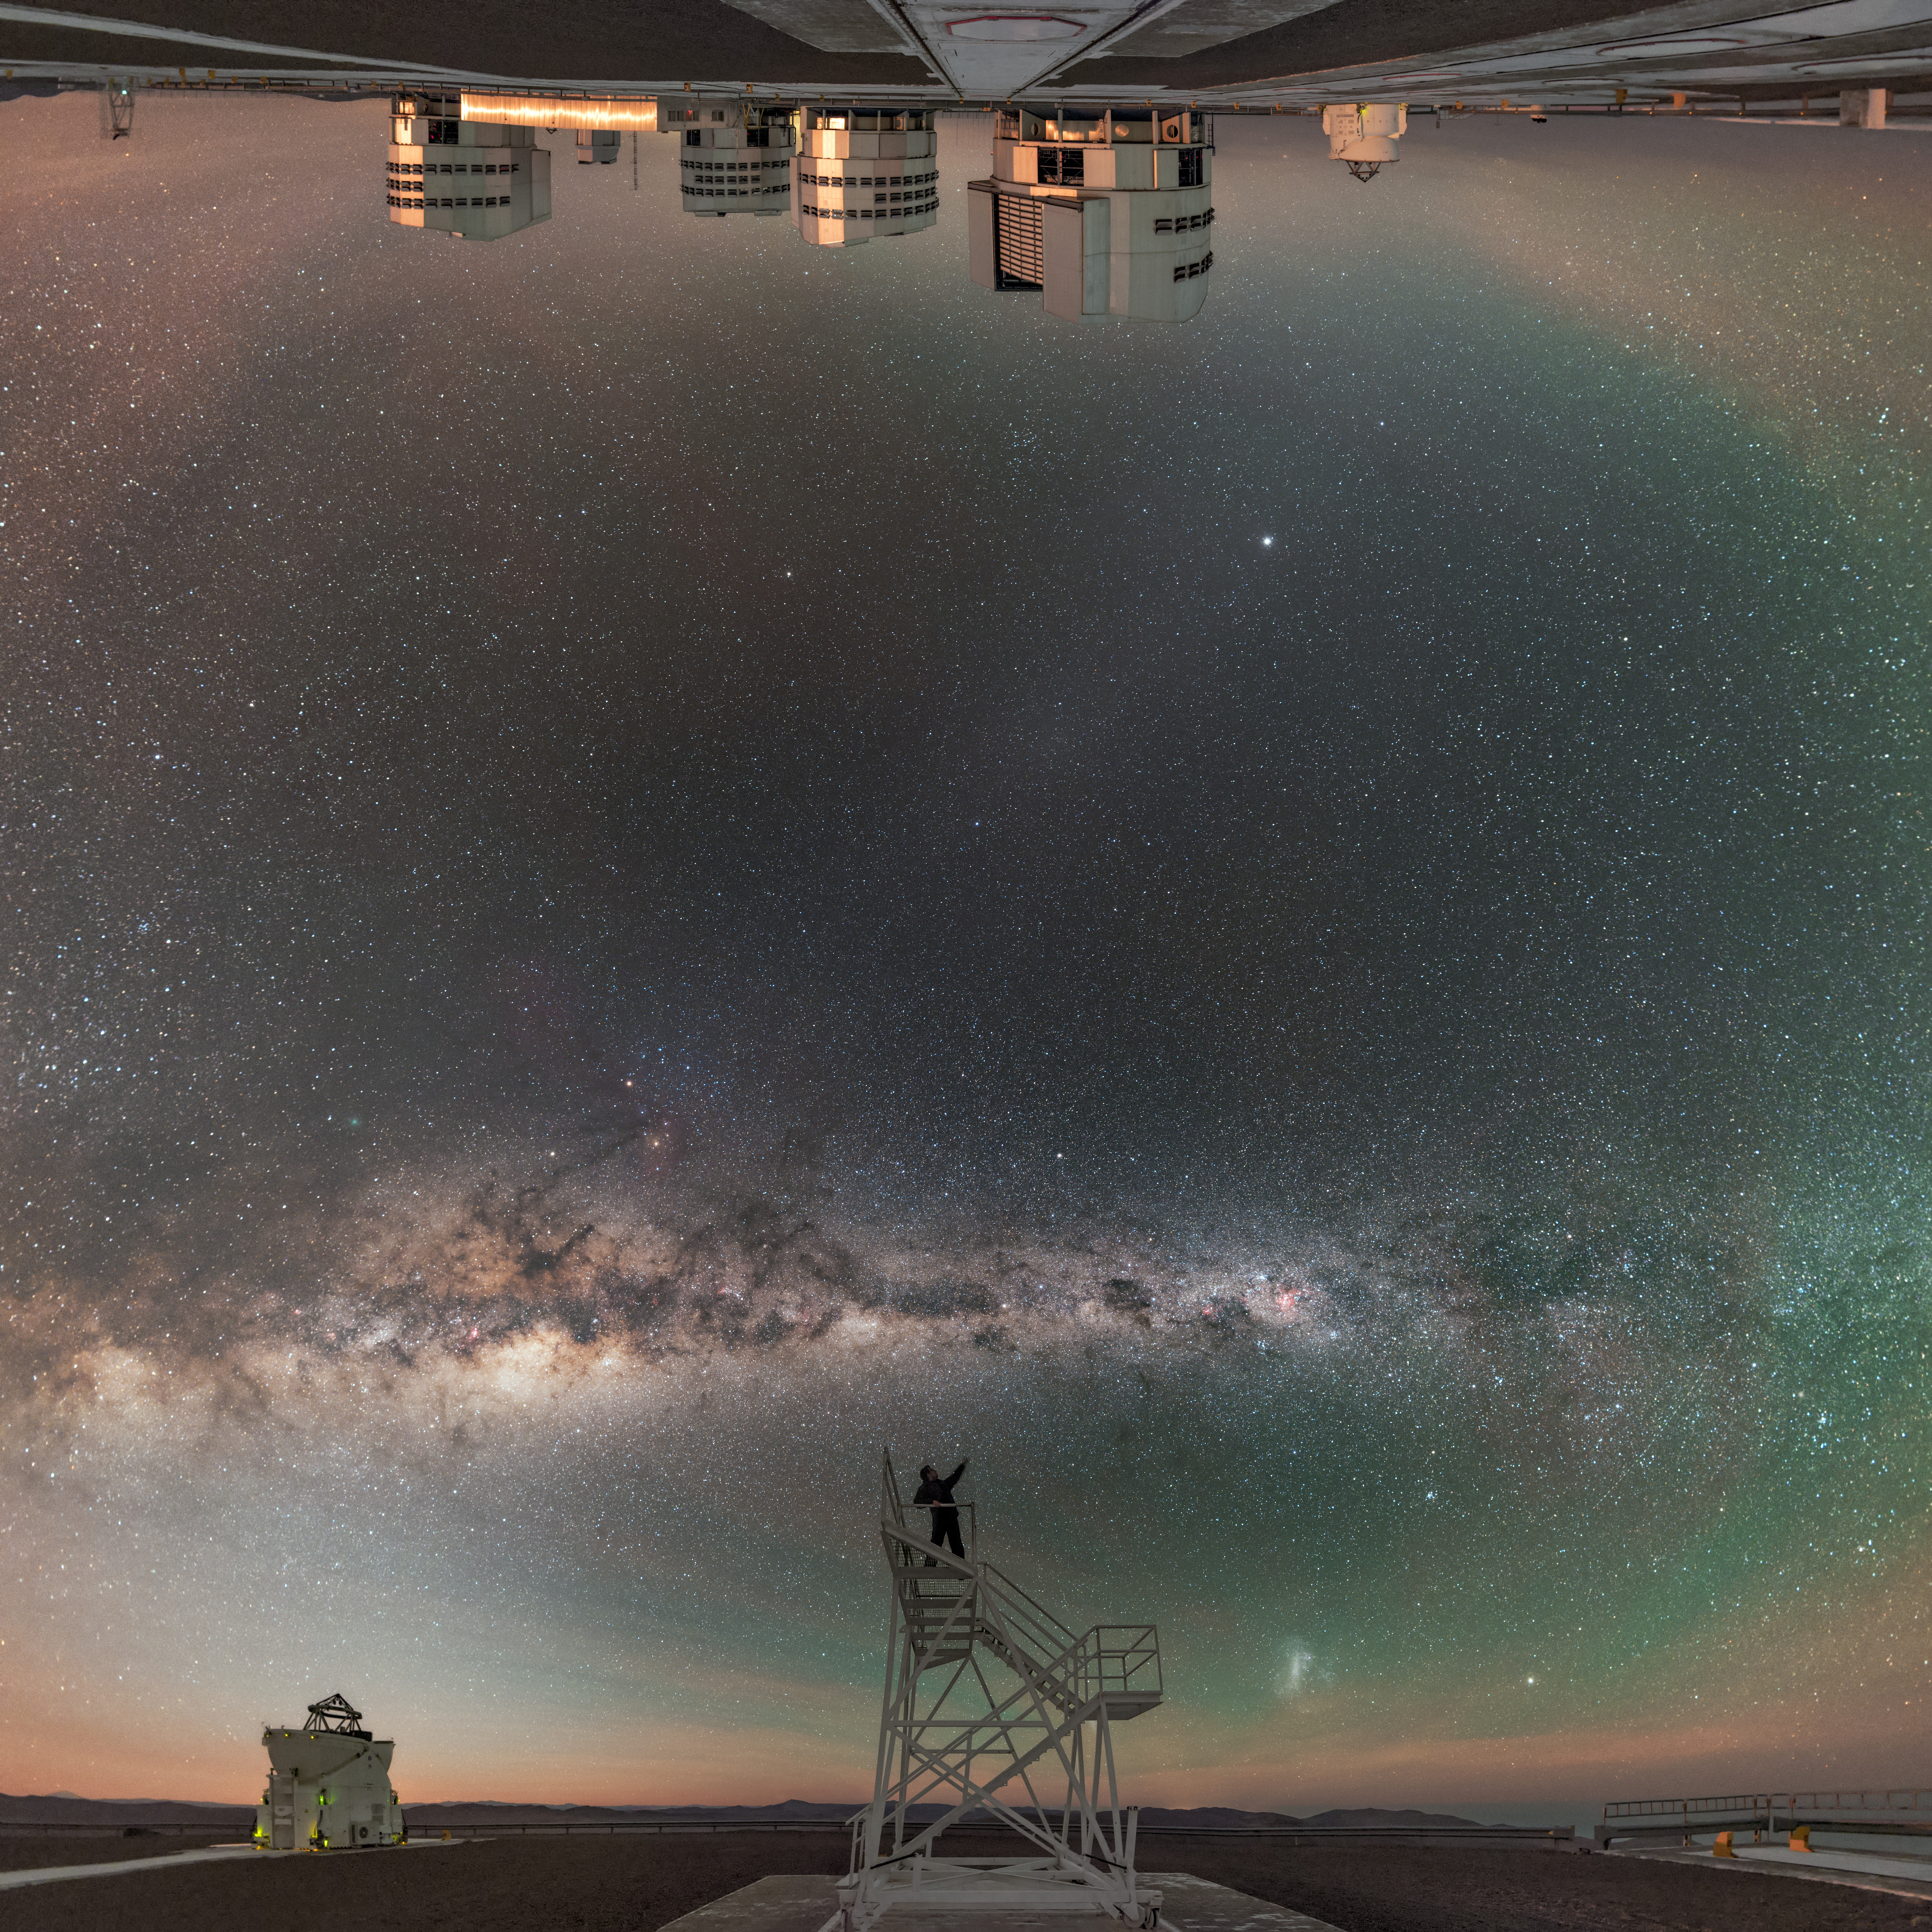

Celebrating the night

In this unusual image, two of the four small Auxiliary Telescopes stand beside their larger counterparts, the four Unit Telescopes of the ESO Very Large Telescope (VLT) in Chile. In a world that has been folded in half, the line of the Milky Way splits the sky, under which the faint blotches of our neighbouring dwarf galaxies — the Large and Small Magellanic Clouds — are just visible. The photographer celebrates the sky from atop a platform.

Links to alternative projections of this image:

Fisheye projection of this image
Extended to 360 x 180 degrees (with black) version of this image

Credit: ESO/B. Tafreshi